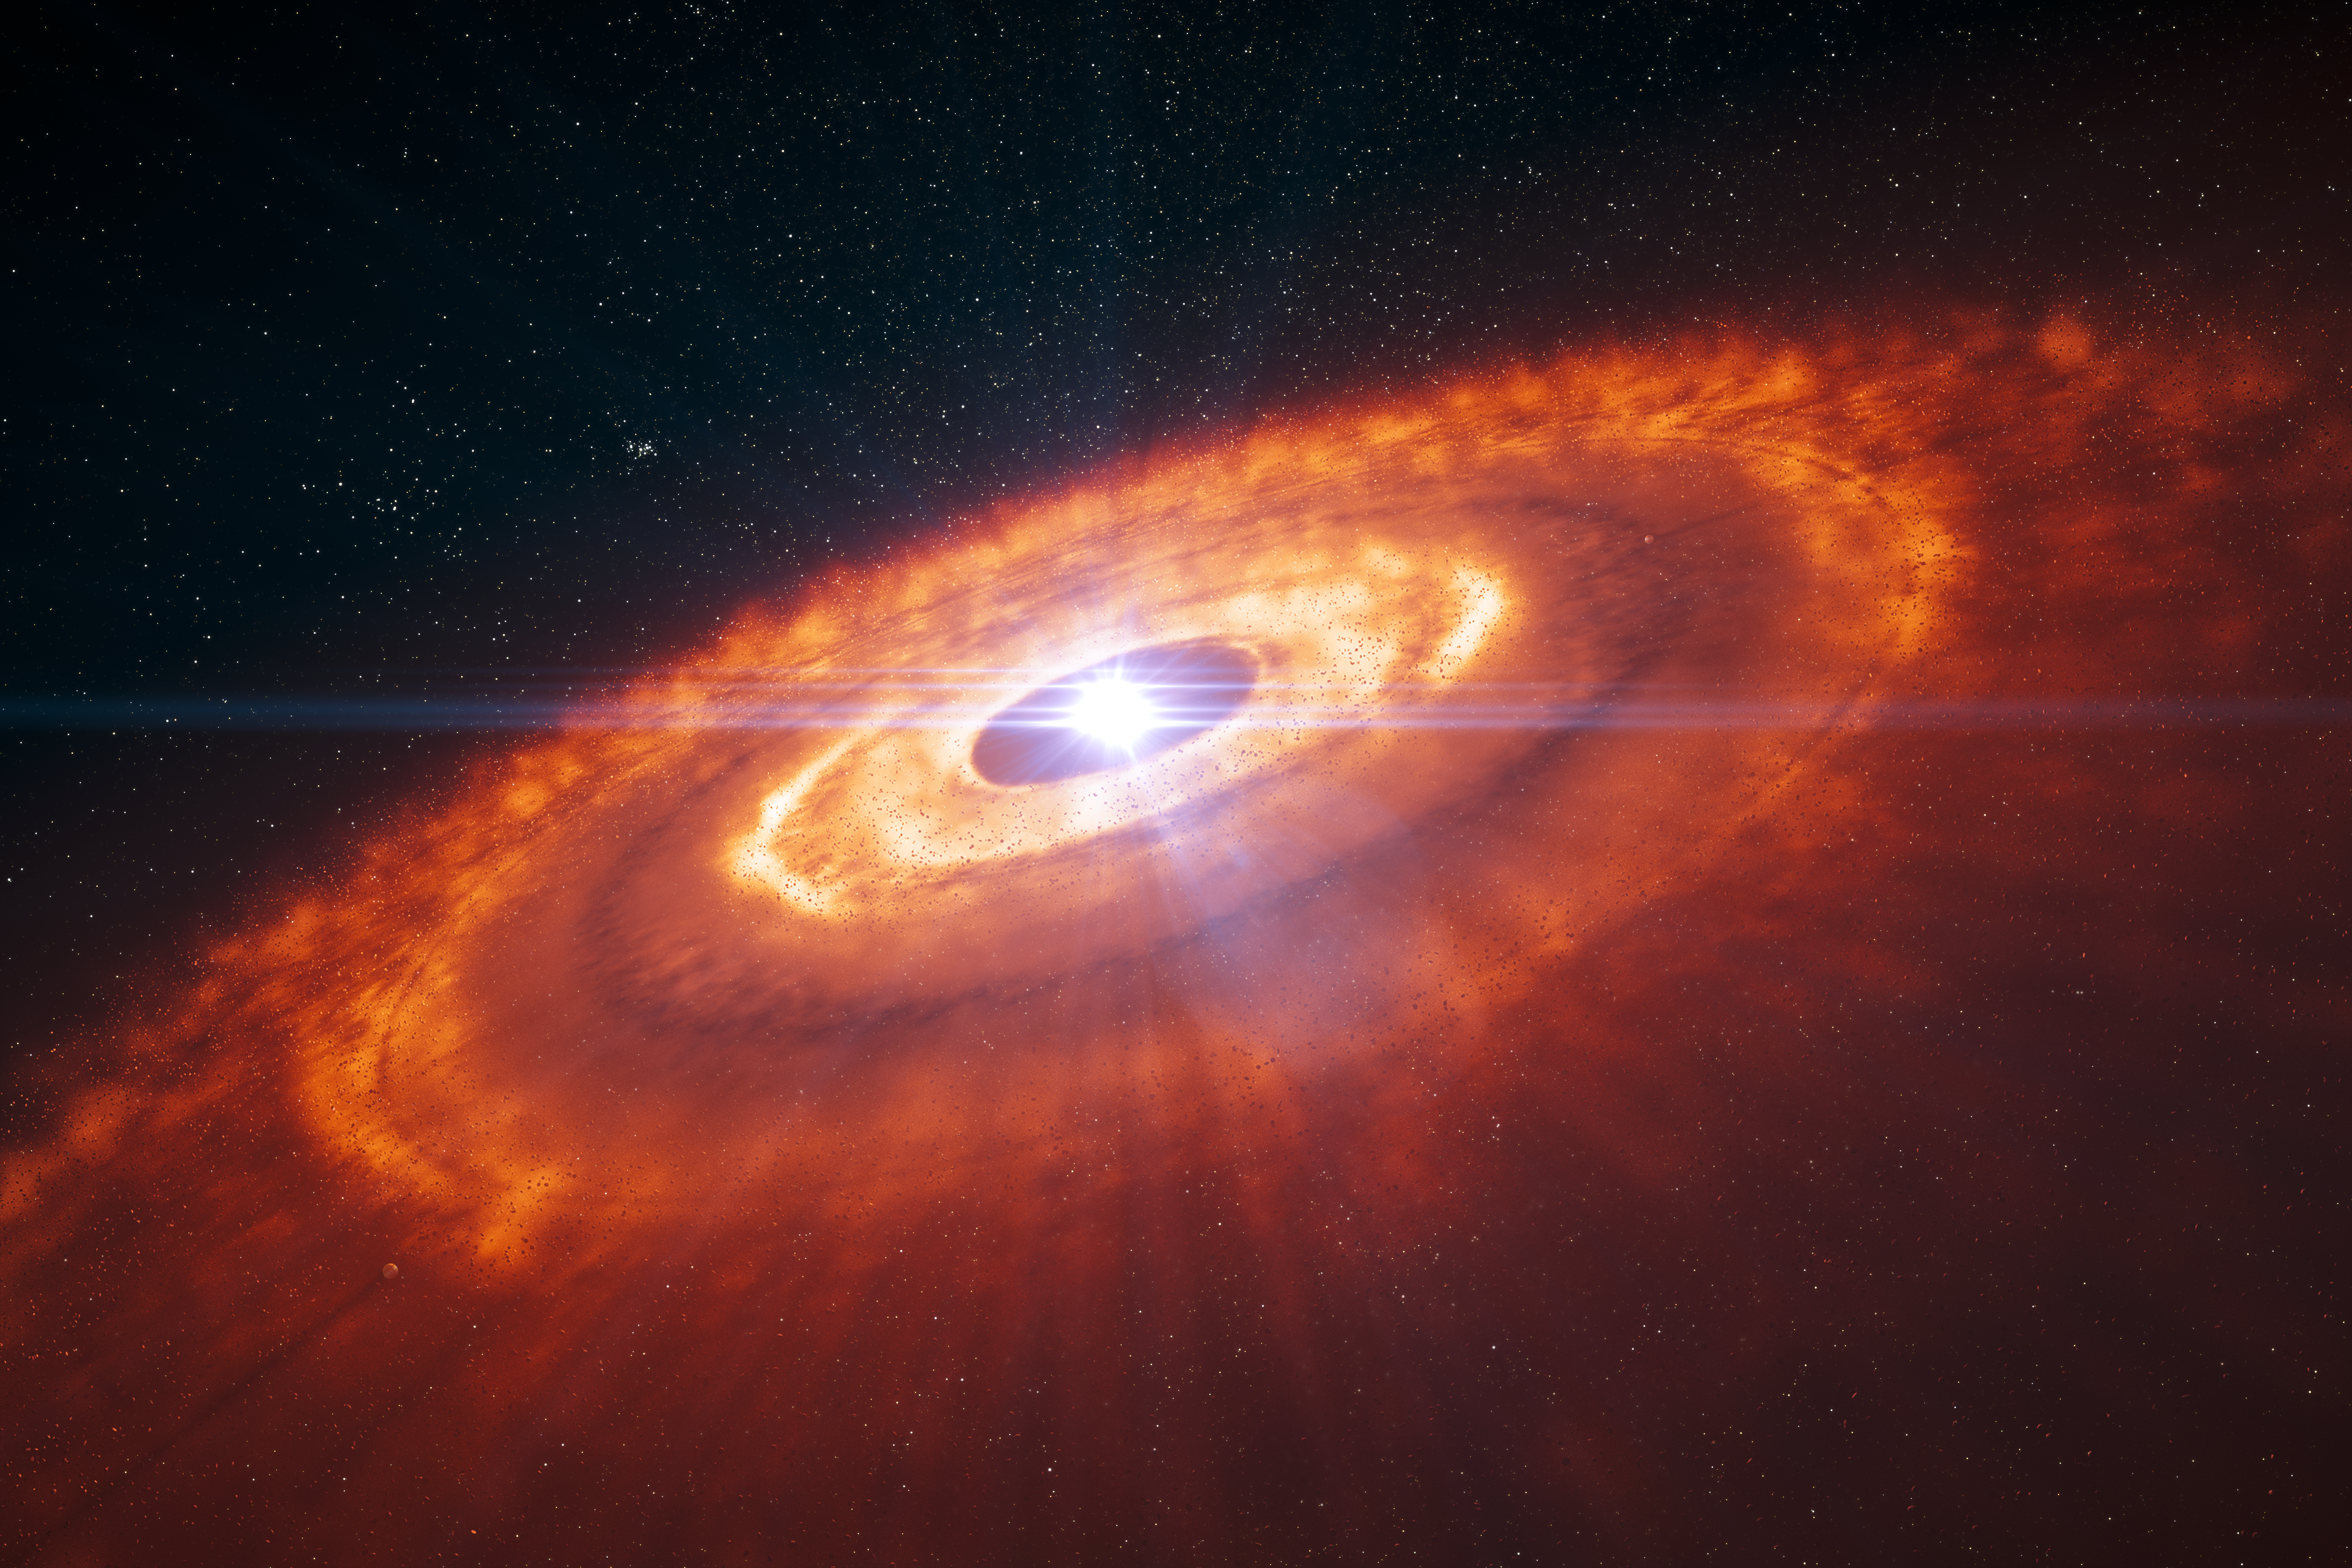

Artist’s impression of a young star surrounded by a protoplanetary disc

This is an artist’s impression of a young star surrounded by a protoplanetary disc in which planets are forming. Using ALMA’s 15-kilometre baseline astronomers were able to make the first detailed image of a protoplanetary disc, which revealed the complex structure of the disc. Concentric rings of gas, with gaps indicating planet formation, are visible in this artist’s impression and were predicted by computer simulations. Now these structures have been observed by ALMA for the first time.

Note that the planets are not shown to scale.

Credit: ESO/L. Calçada